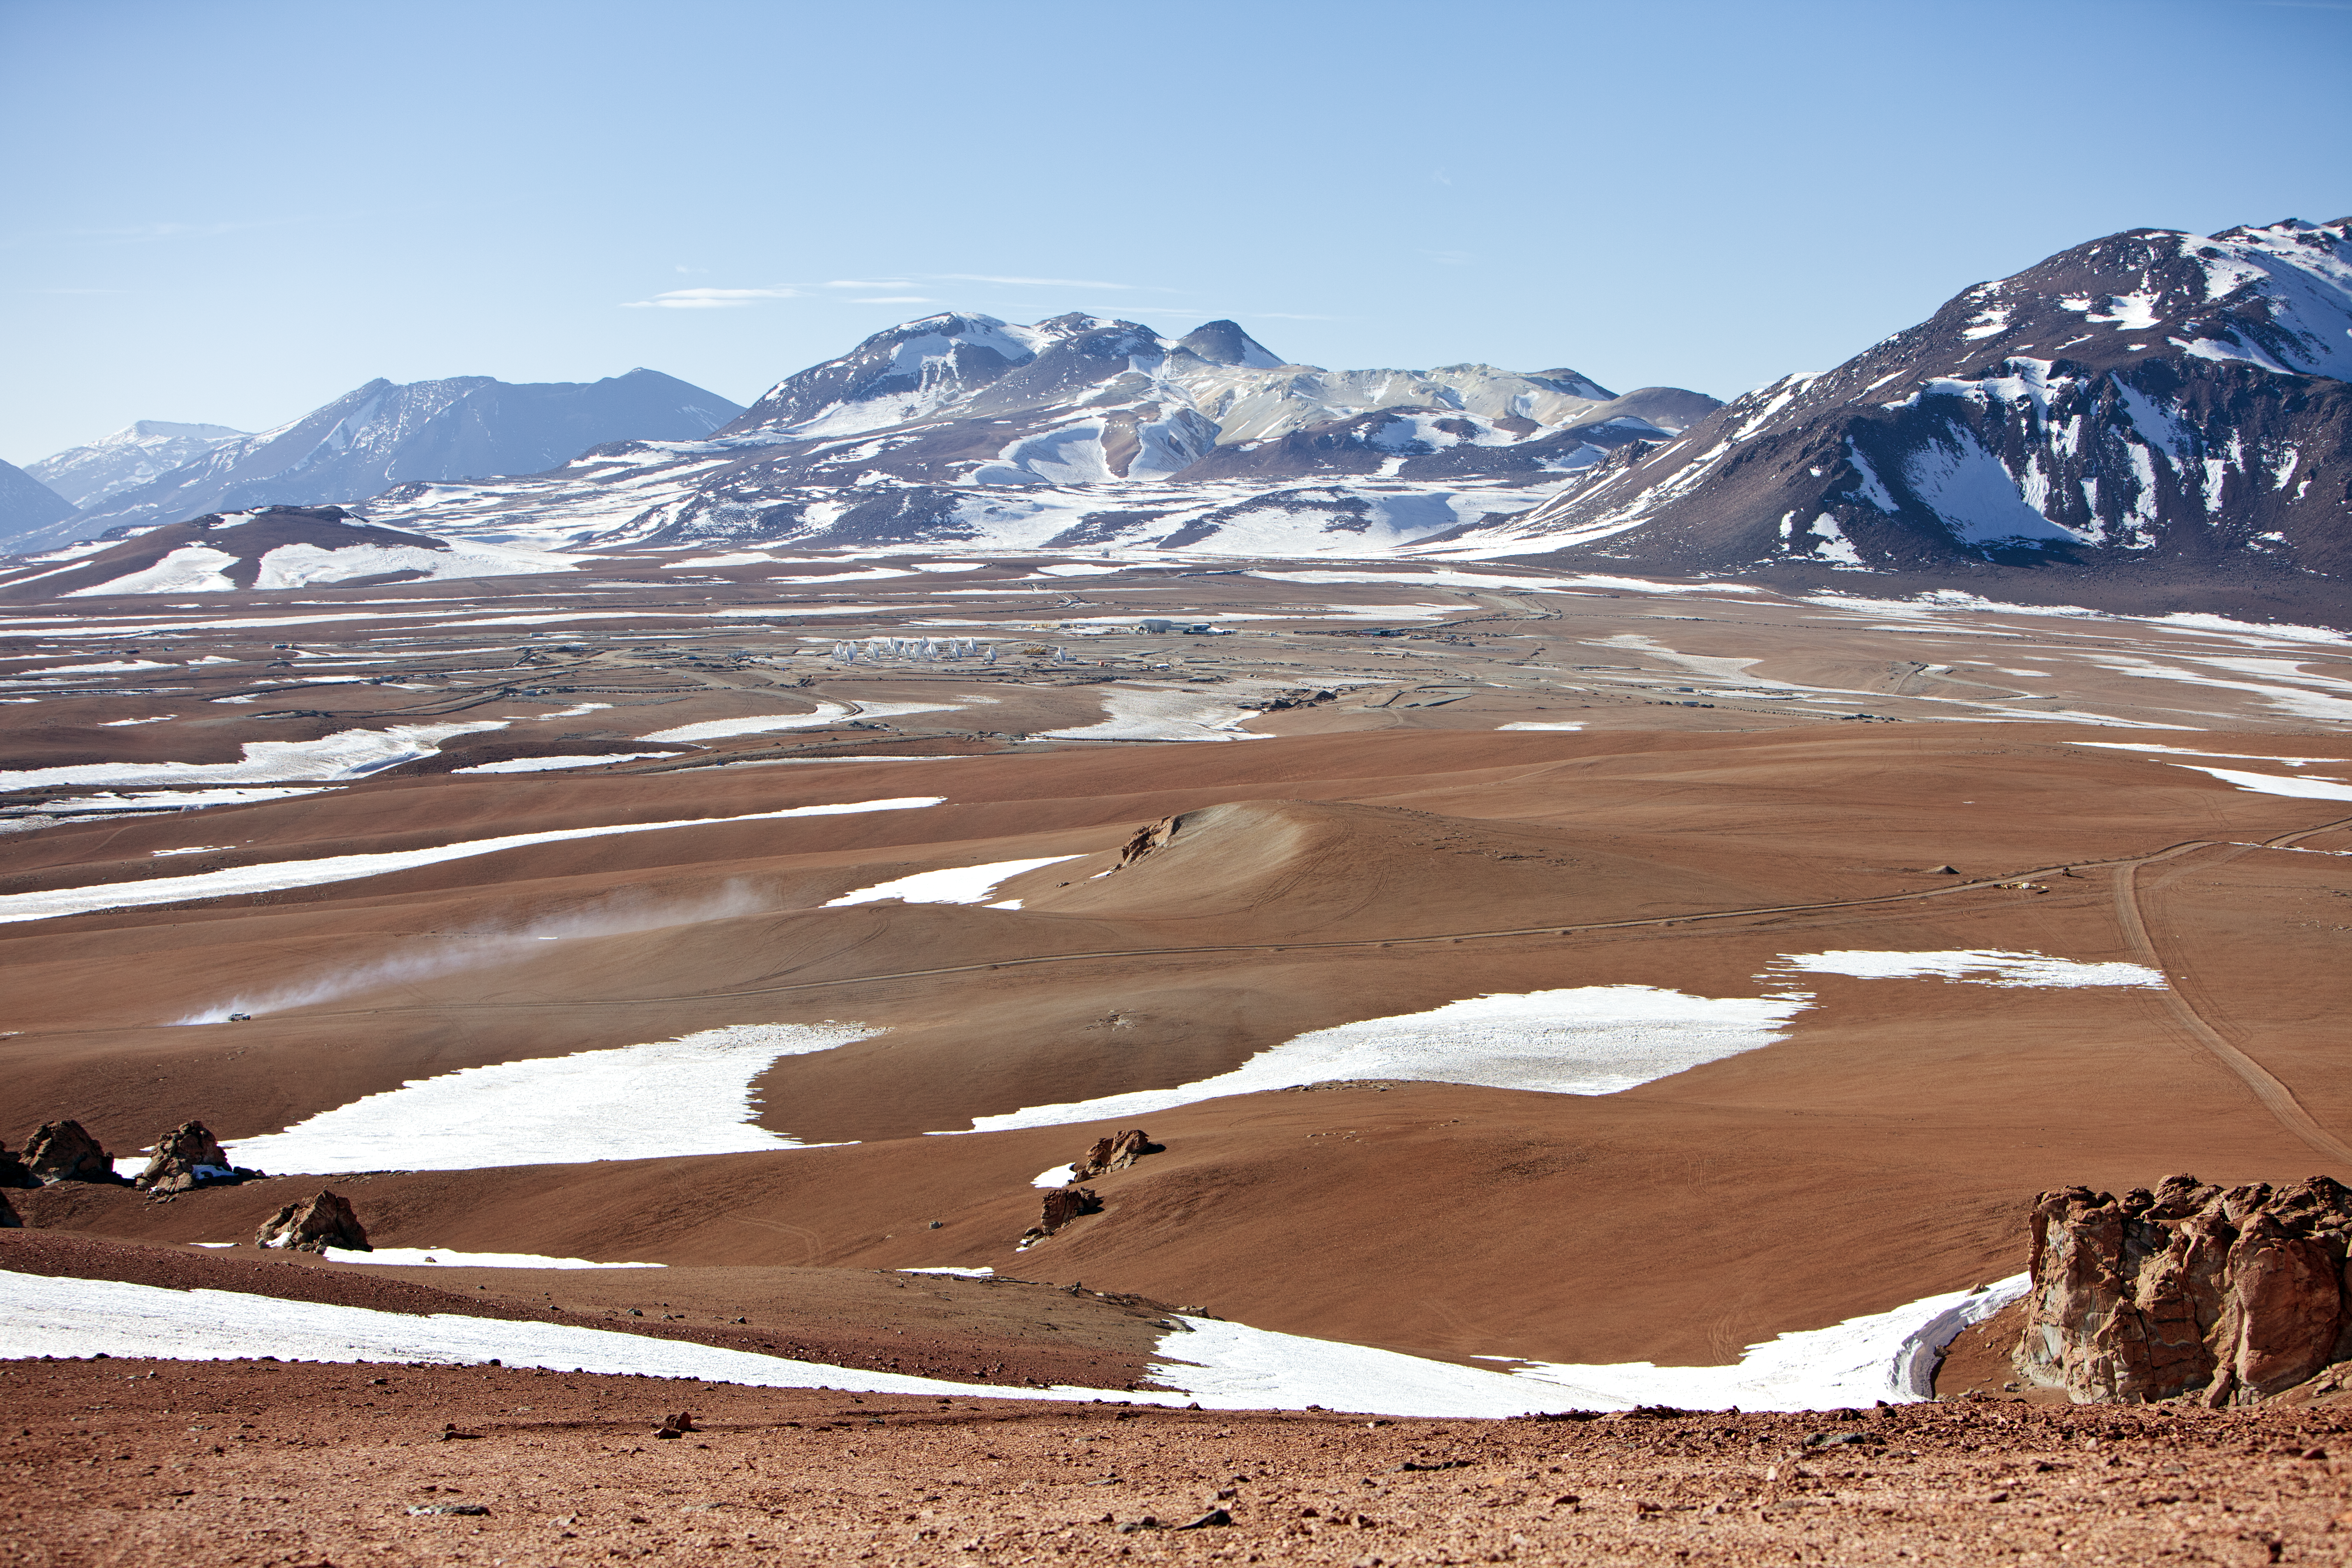

Snow at the Chajnantor plateau

Snow at the Chajnantor plateau site high in the Atacama Desert.

Credit: ESO